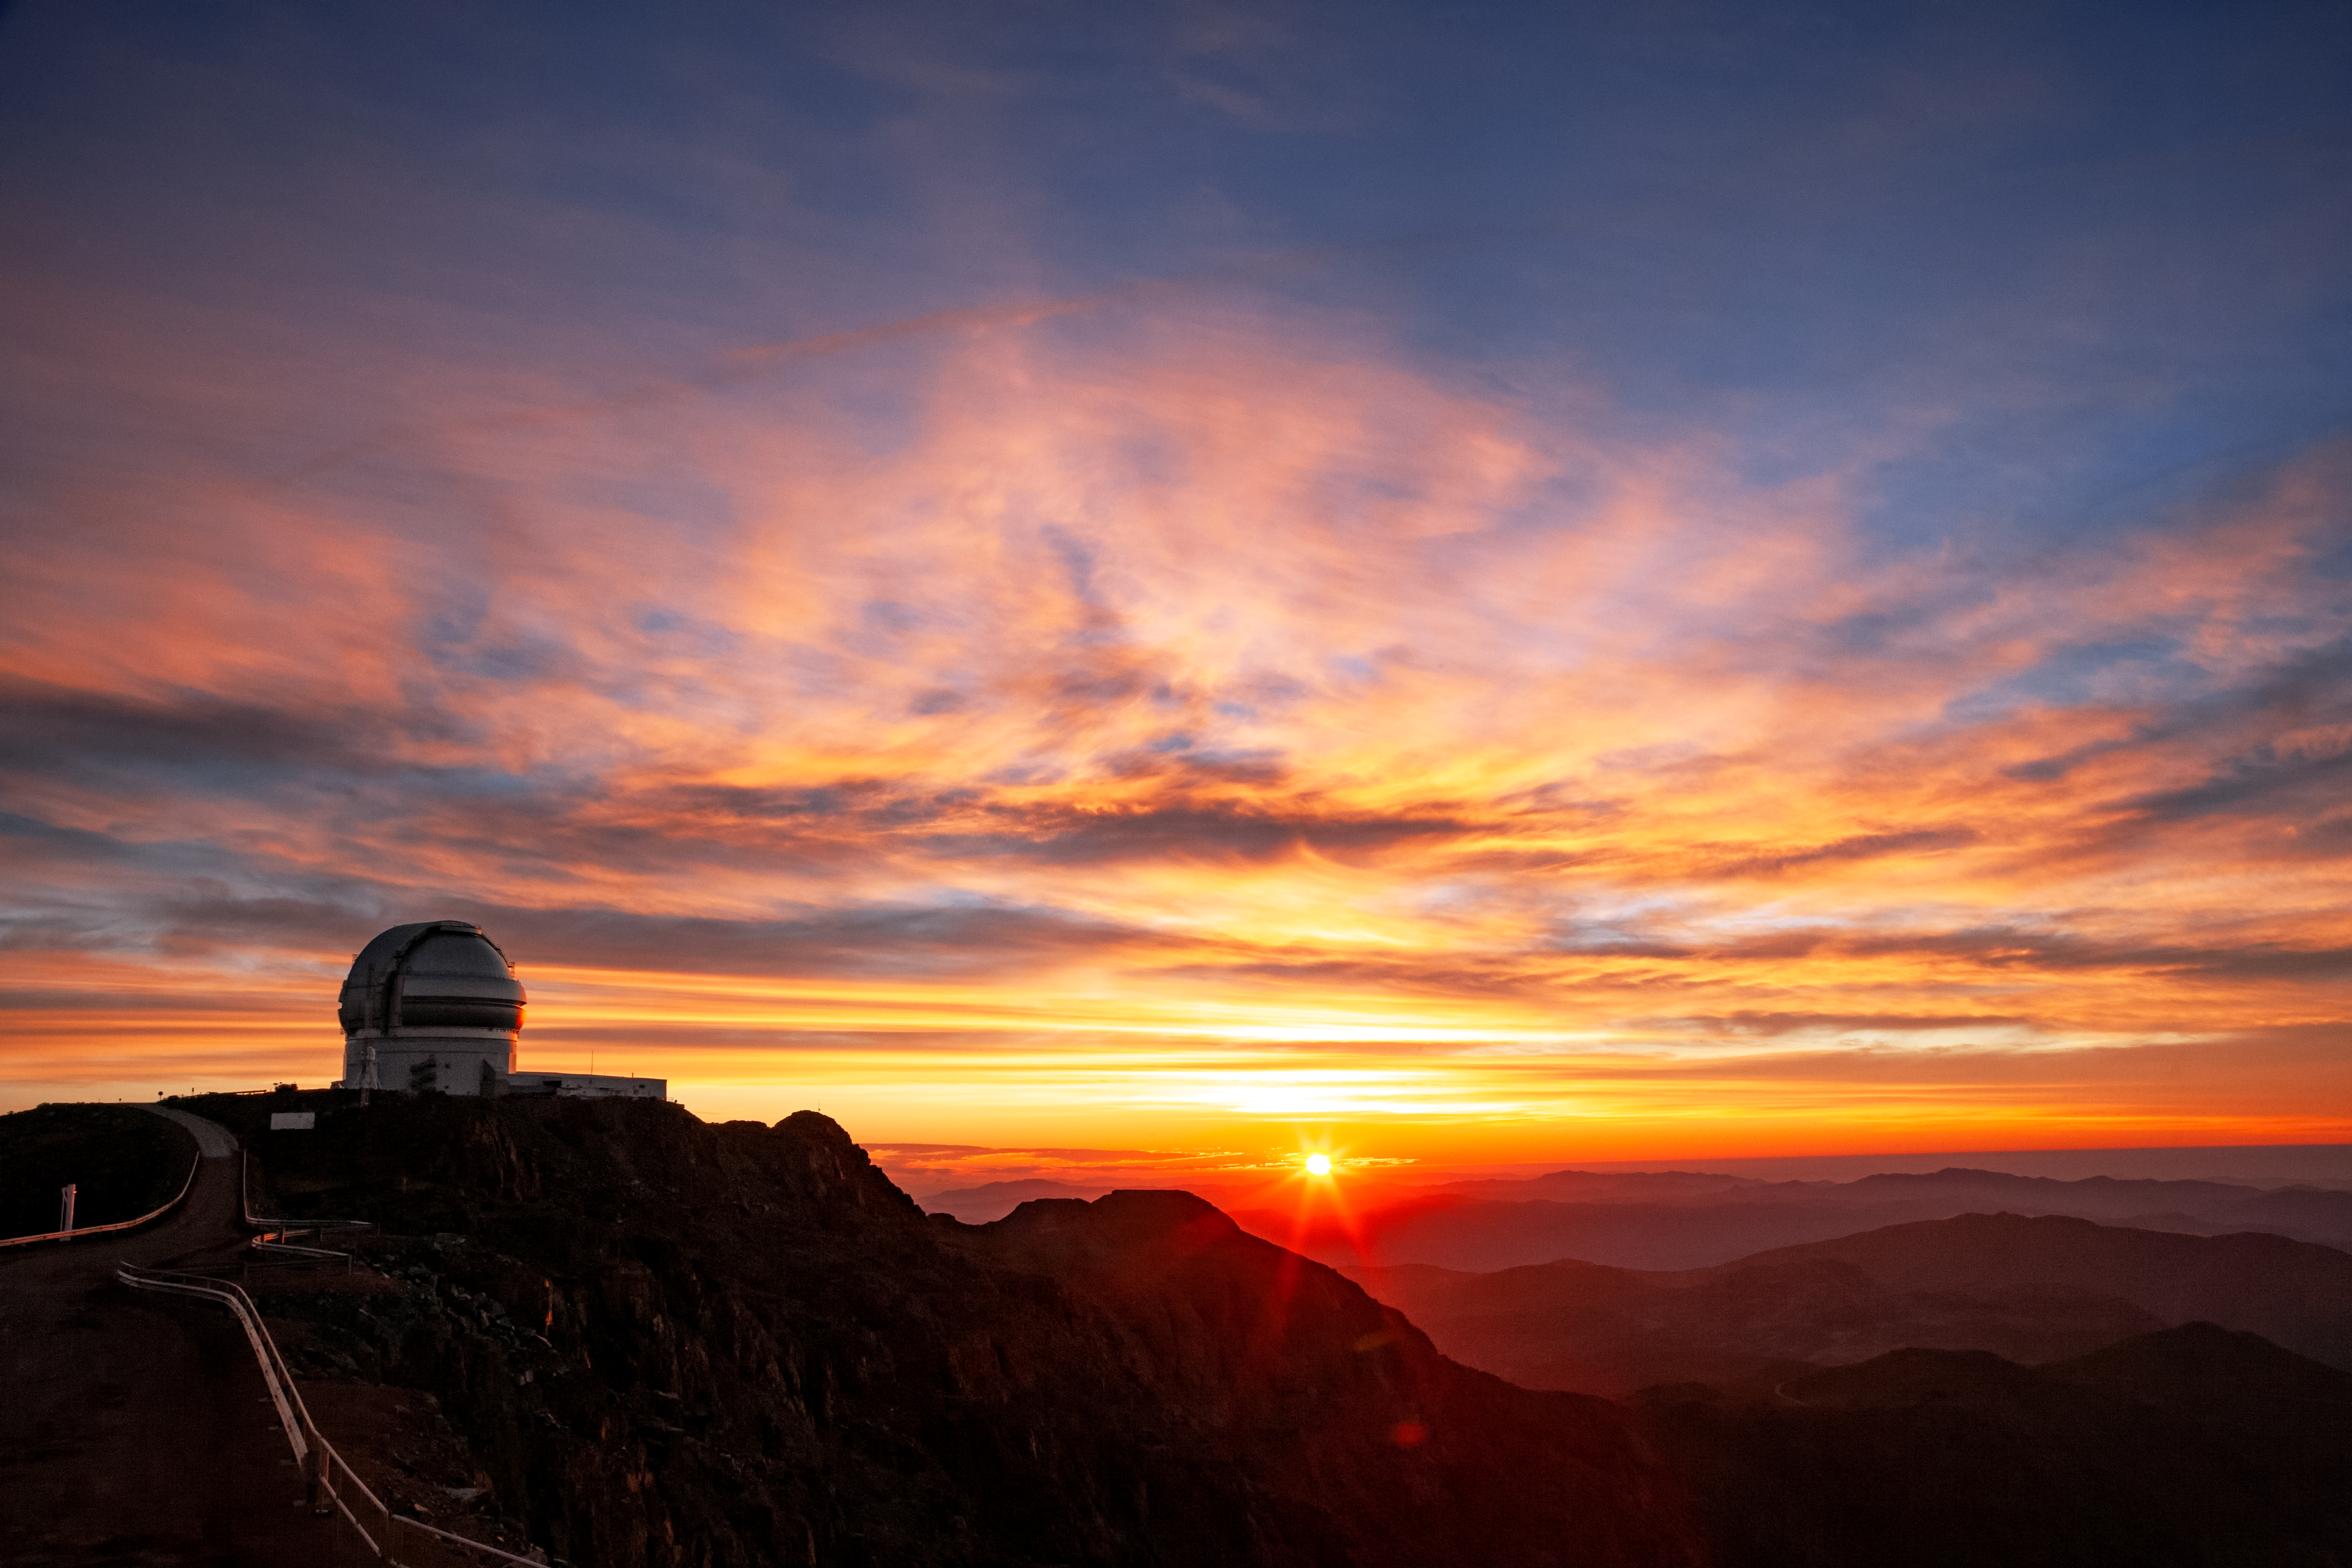

Gemini South at sunset

Gemini South at sunset, Cerro Pachón, Chile.

Credit: International Gemini Observatory/NOIRLab/NSF/AURA/M. Paredes